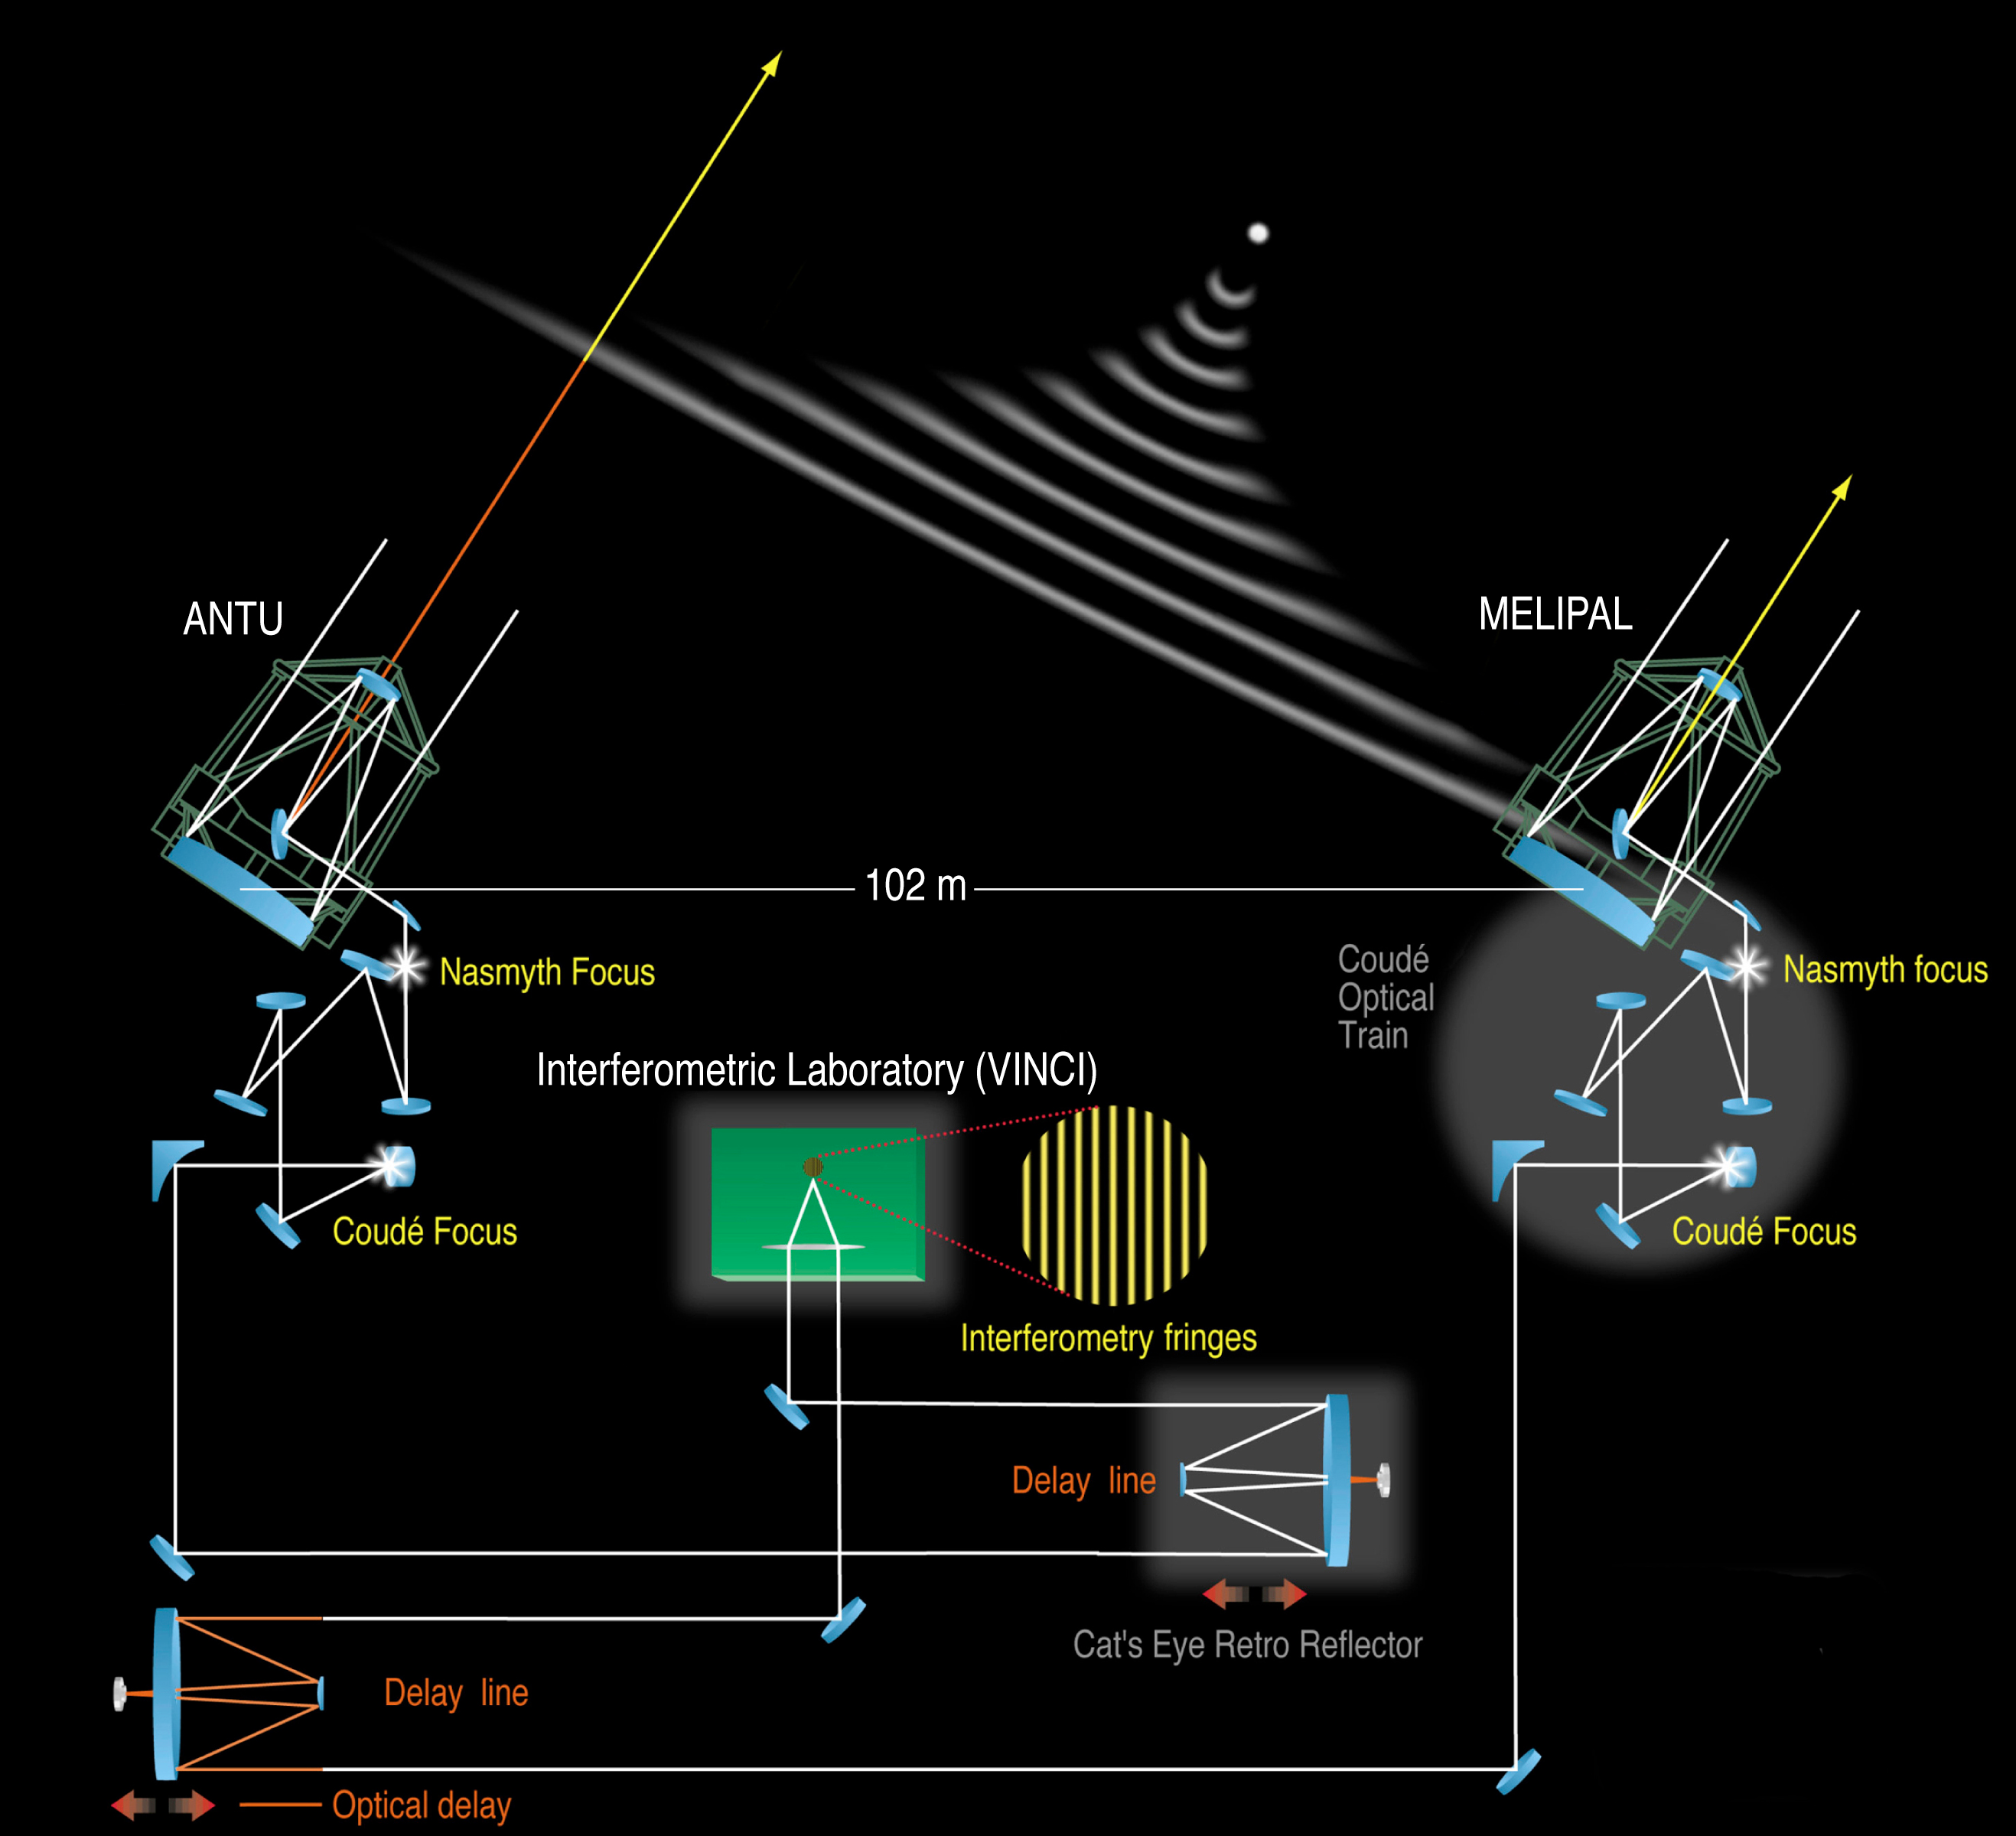

The VLT Interferometer with ANTU and MELIPAL

This image represents an overview of the VLT Interferometer as it was operated when the light beams from two of the 8.2-m telescopes were combined. The VINCI instrument that was used for the present test, is located at the common focus in the Interferometric Laboratory.

Credit: ESO